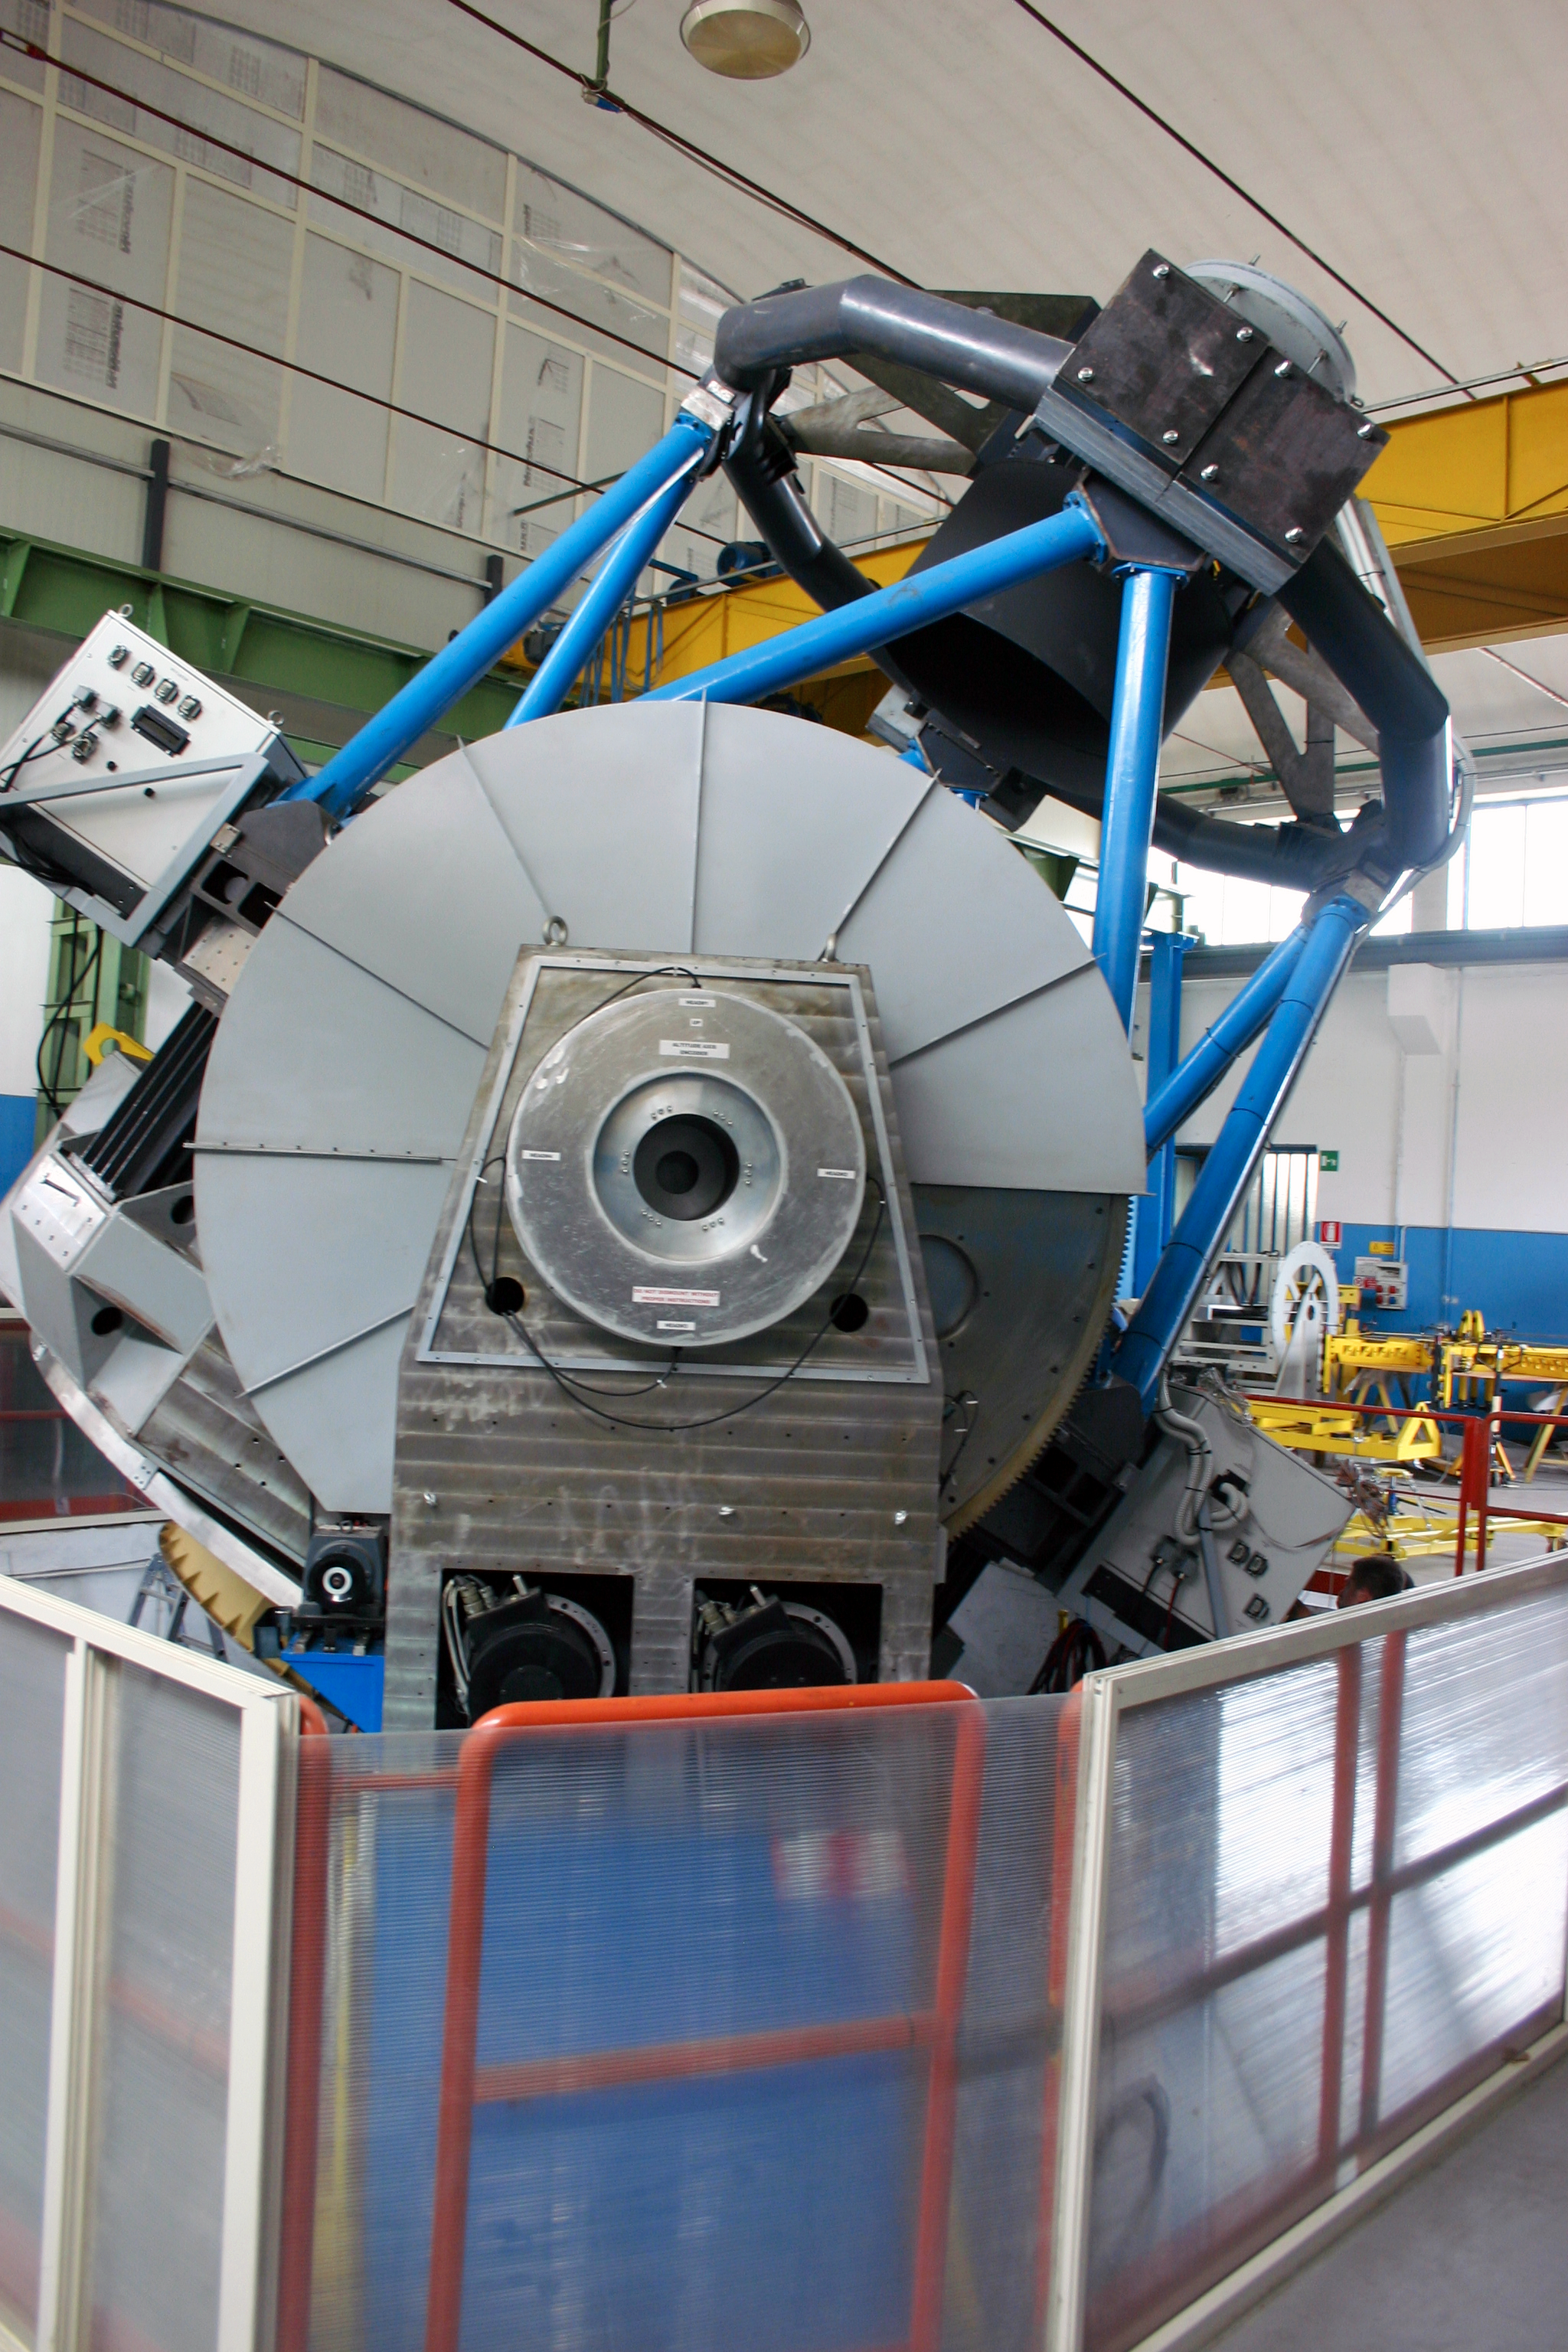

VLT Survey Telescope under construction

VLT Survey Telescope under construction in Naples, Italy.

Credit: ESO